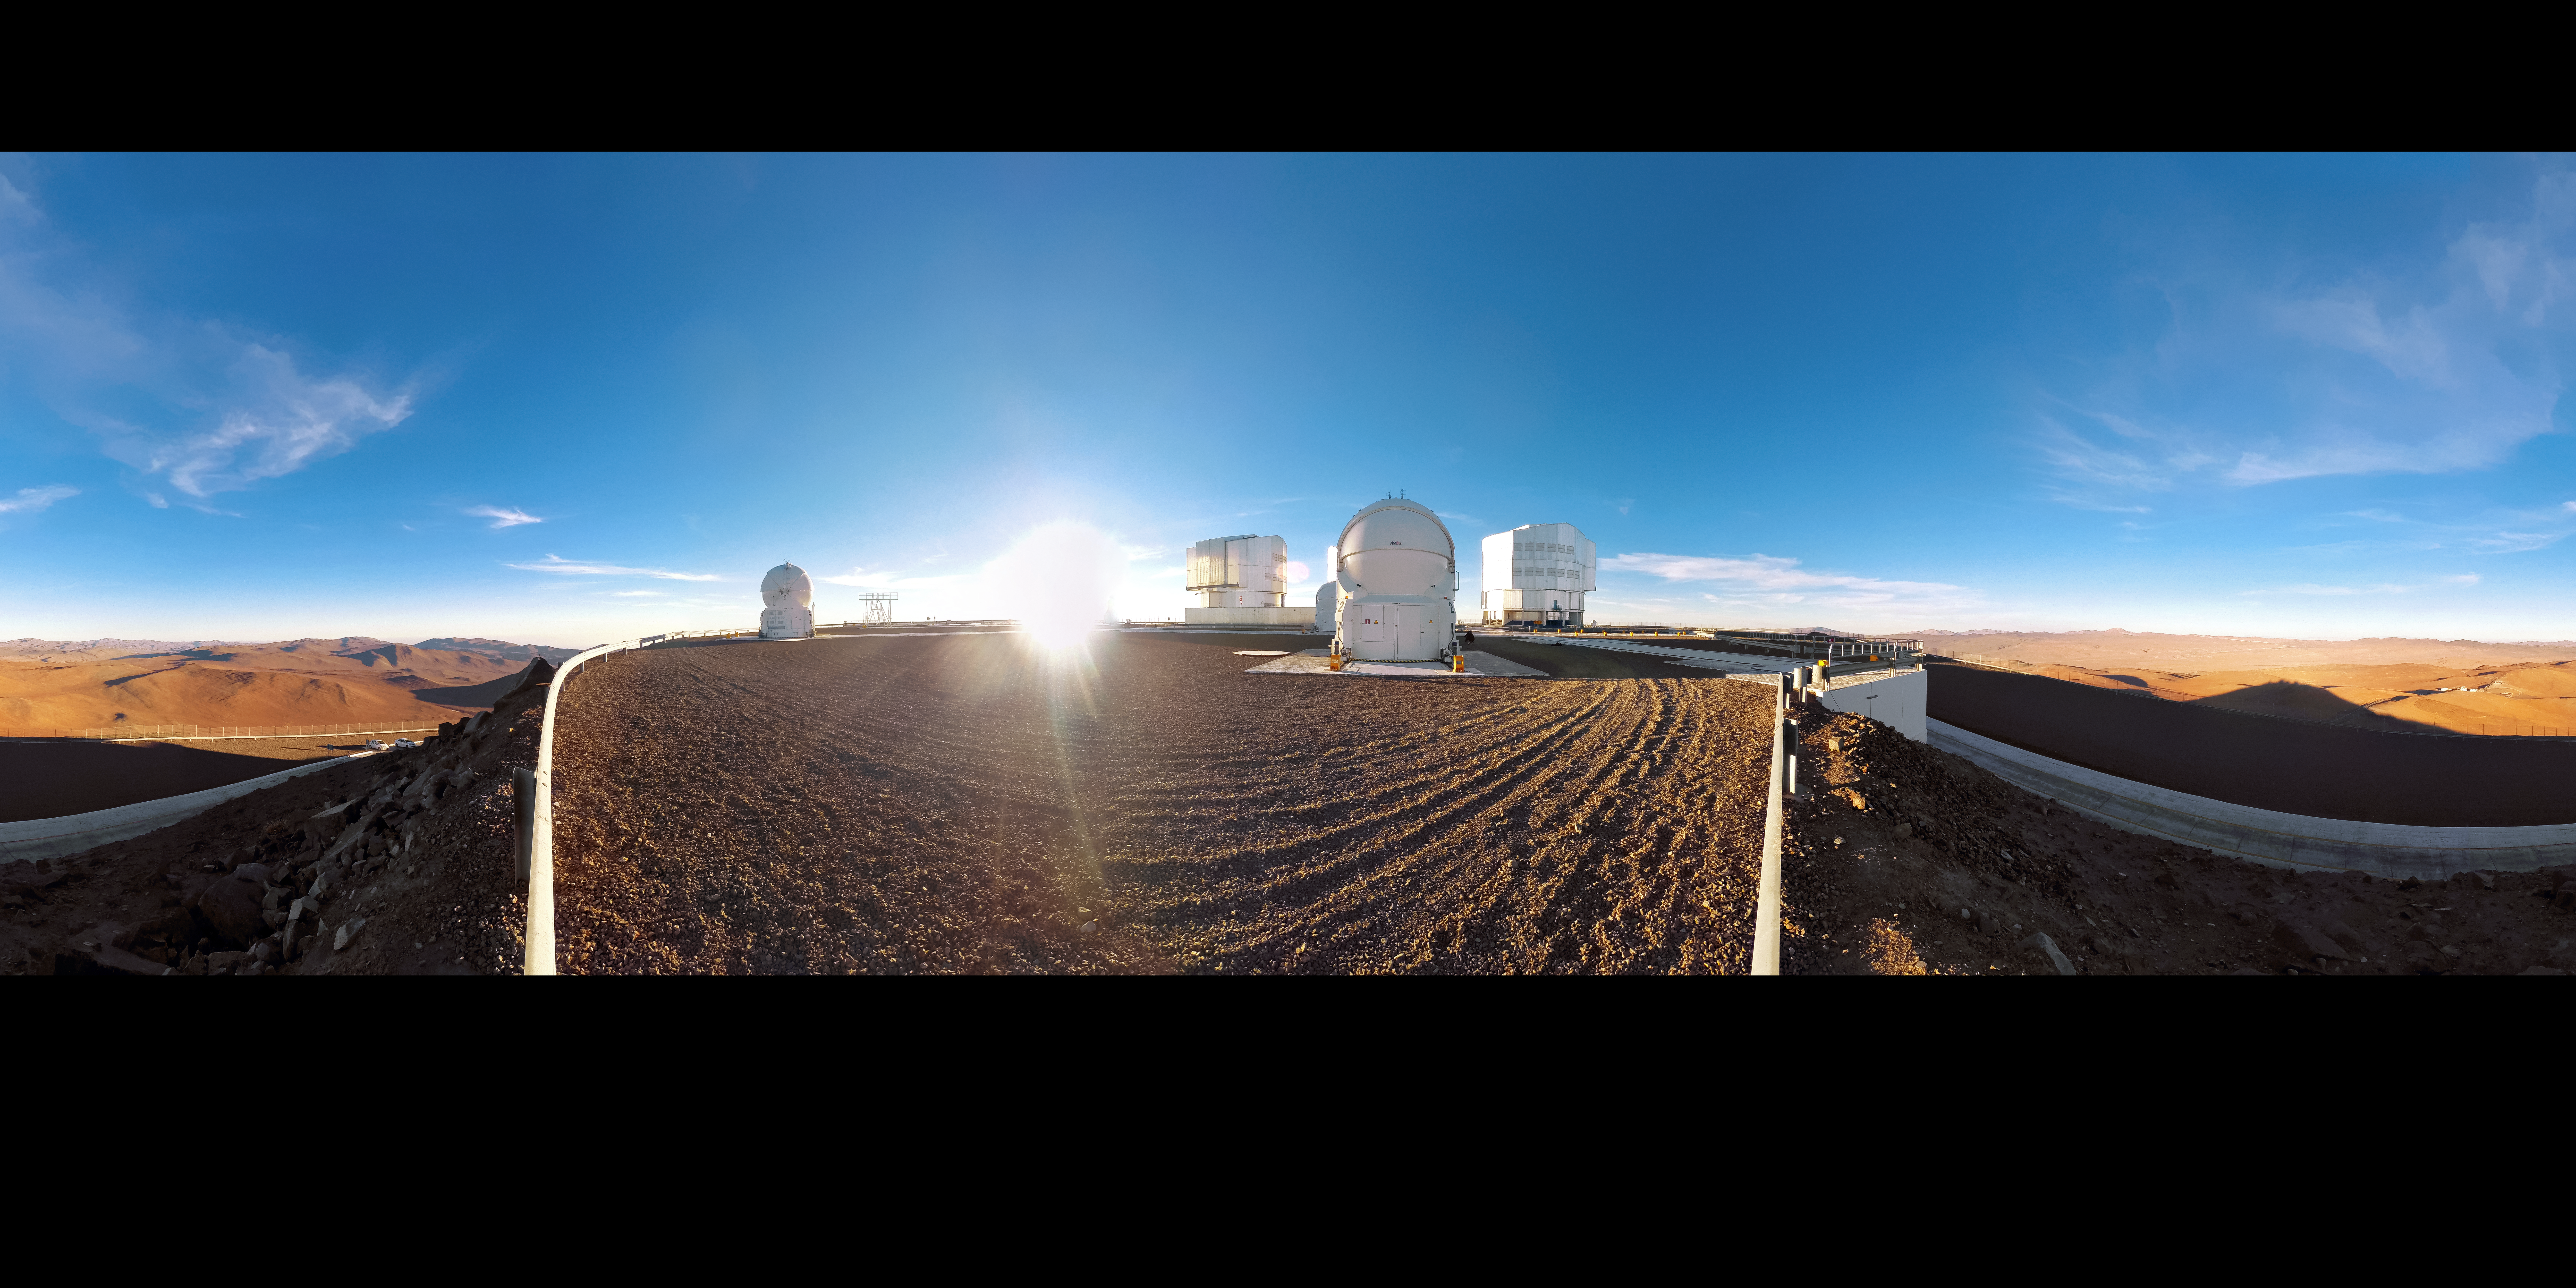

Cerro Paranal Panorama

This panorama of ESO's Very Large Telescope (VLT) reveals it flanked by the rust-coloured peaks and plateaus of the Chilean Andes. The shadow of Cerro Paranal and the telescope enclosures that adorn it is cast into the landscape as the Sun peaks above the horizon.

Credit: D. Schreiner and S. Degezelle/ESO